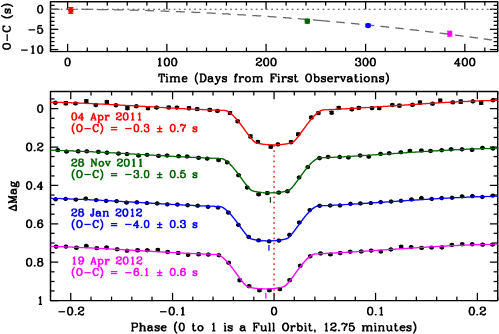

Data from Gemini North and the GTC showing the decreasing orbital period of J0651

Data from Gemini North and the GTC showing the decreasing orbital period of J0651. The dotted lines shows when the eclipse times should occur if the orbit were constant. The top panel shows how the eclipses have changed from when expected; the dashed line fits the observations. The bottom panel shows a zoomed view of the primary eclipses for four different months of observations (the colors correspond to the points in the top panel). Over time, the mid-point of the eclipses happen sooner (they shift to the left), indicating that the orbital period of the binary system is shrinking. The rate at which this orbit is shrinking is so far consistent with predictions from the emission of gravitational waves.

Credit: JJ Hermes/McDonald Obs./UT-Austin